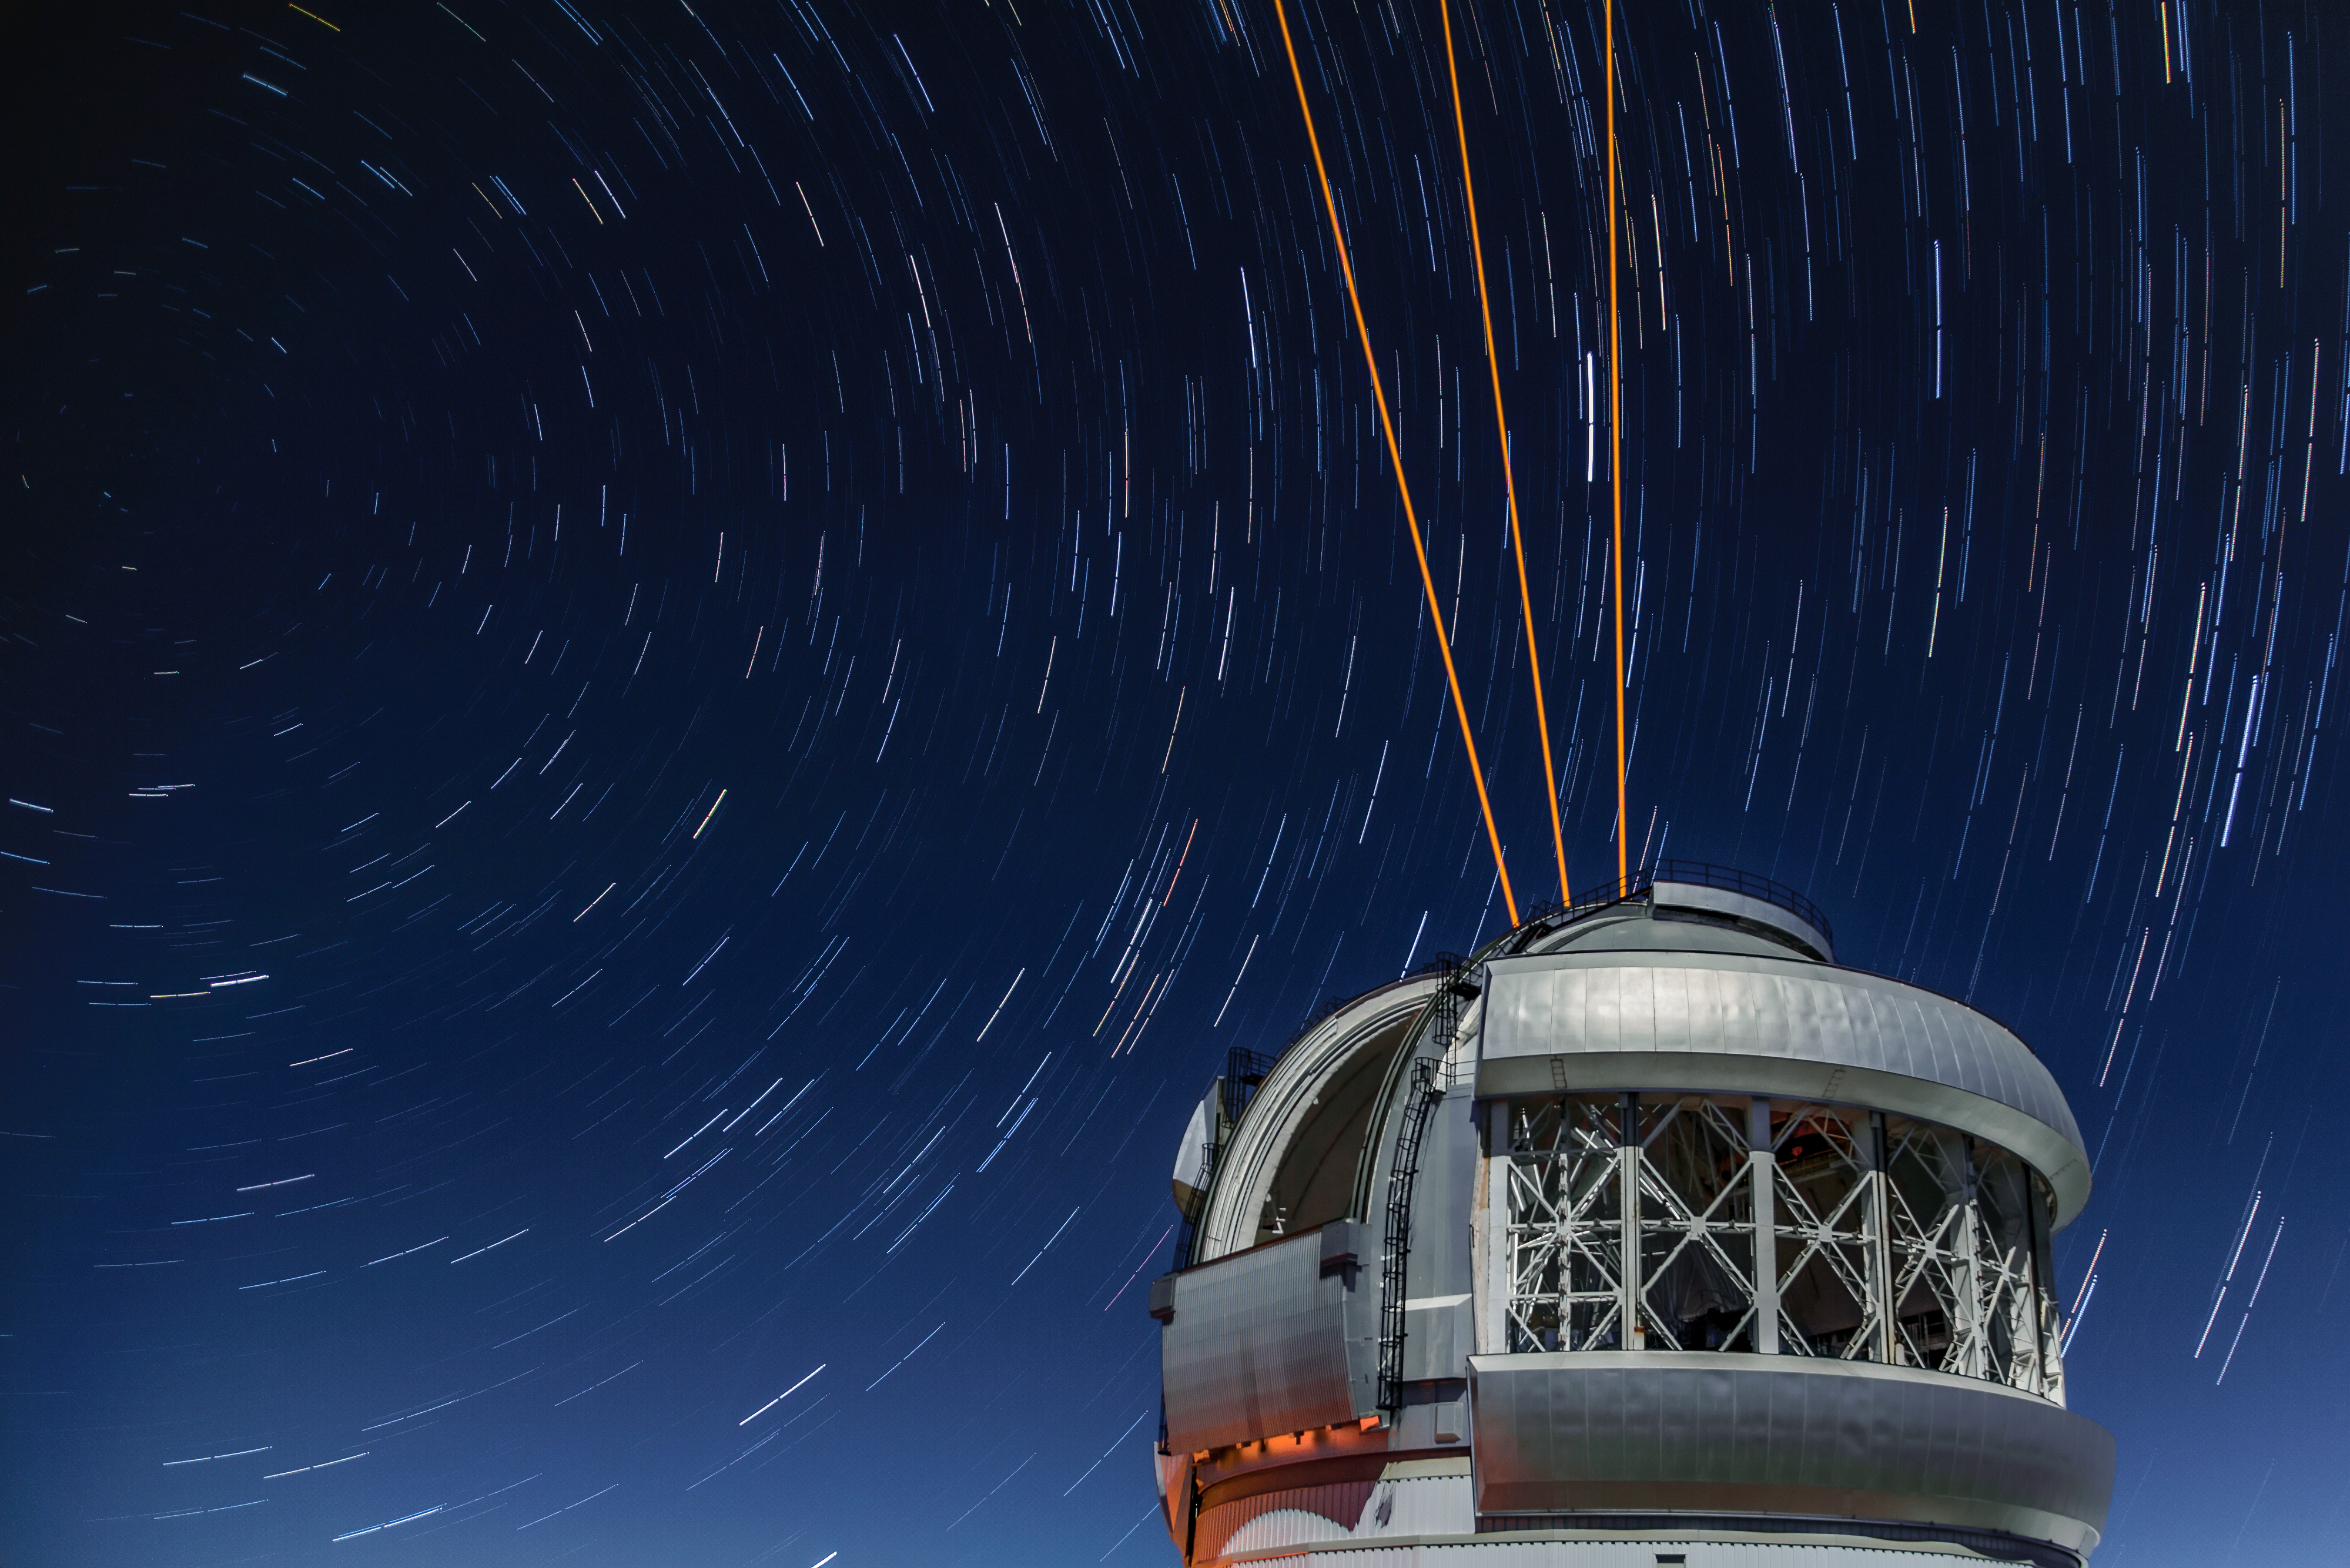

Star Trails Over Gemini South

This photo shows many stars trailing across the night sky over the course of a long exposure, but you can also see Gemini South's laser guide star system in action. The laser interacts with particles in the Earth's upper atmosphere and allows for real-time corrections of the telescope's optics to compensate for atmospheric turbulence. Gemini South is a part of the International Gemini Observatory, a program of NSF's NOIRLab.

Credit: International Gemini Observatory/NOIRLab/AURA/NSF/M. Paredes